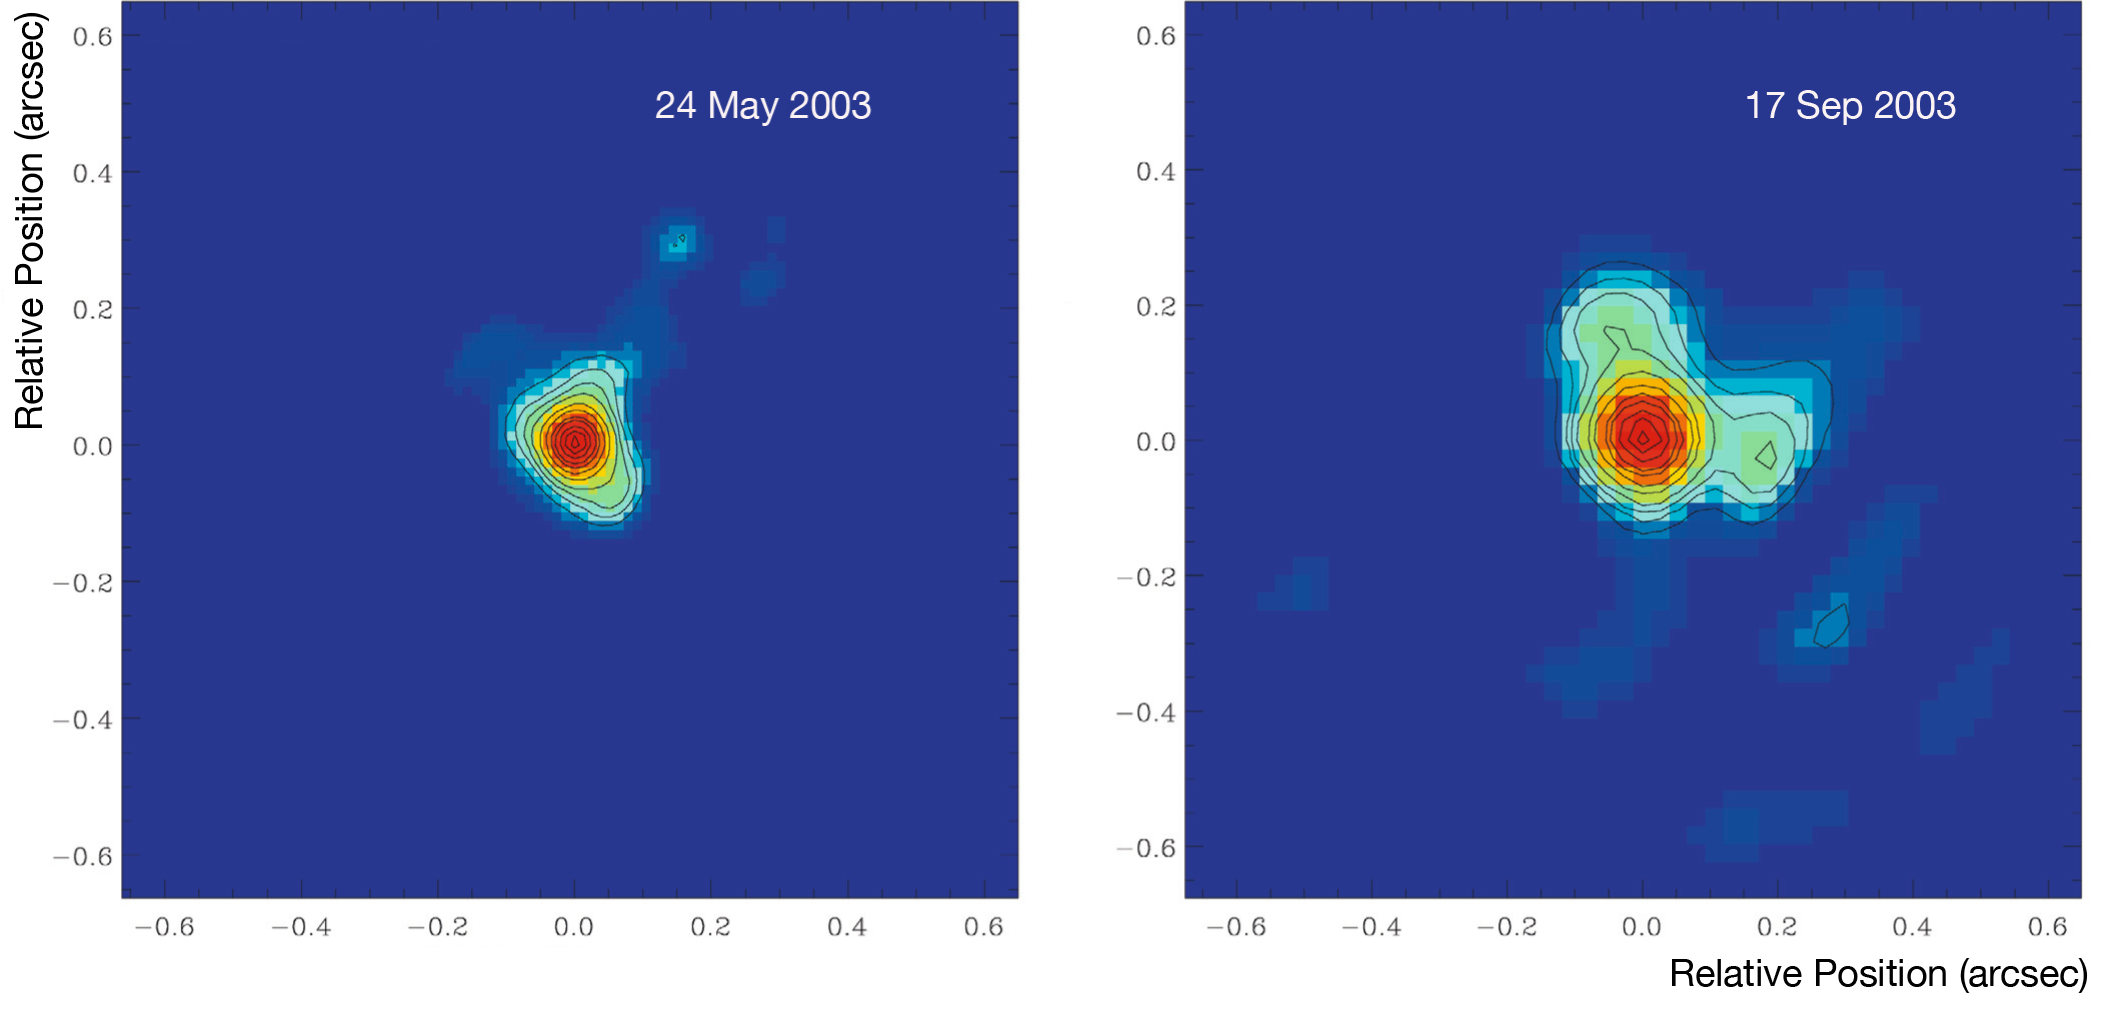

Clouds around RY Sagittarii

Images of the star RY Sagittarii, member of the class of R Coronae Borealis stars, obtained with the NACO instrument on ESO's Very Large Telescope at two different epochs and at two different wavelengths. The left image was obtained on 24 May 2003 at a wavelength of 2.2 microns, and the right image on 17 September 2003 at 4 microns. Both images reveal strong deformations, the signatures of large clouds in the envelope surrounding the star. This was the first time these clouds were discovered around a R Coronae Borealis star, confirming the Dust Puff theory.

Credit: ESO